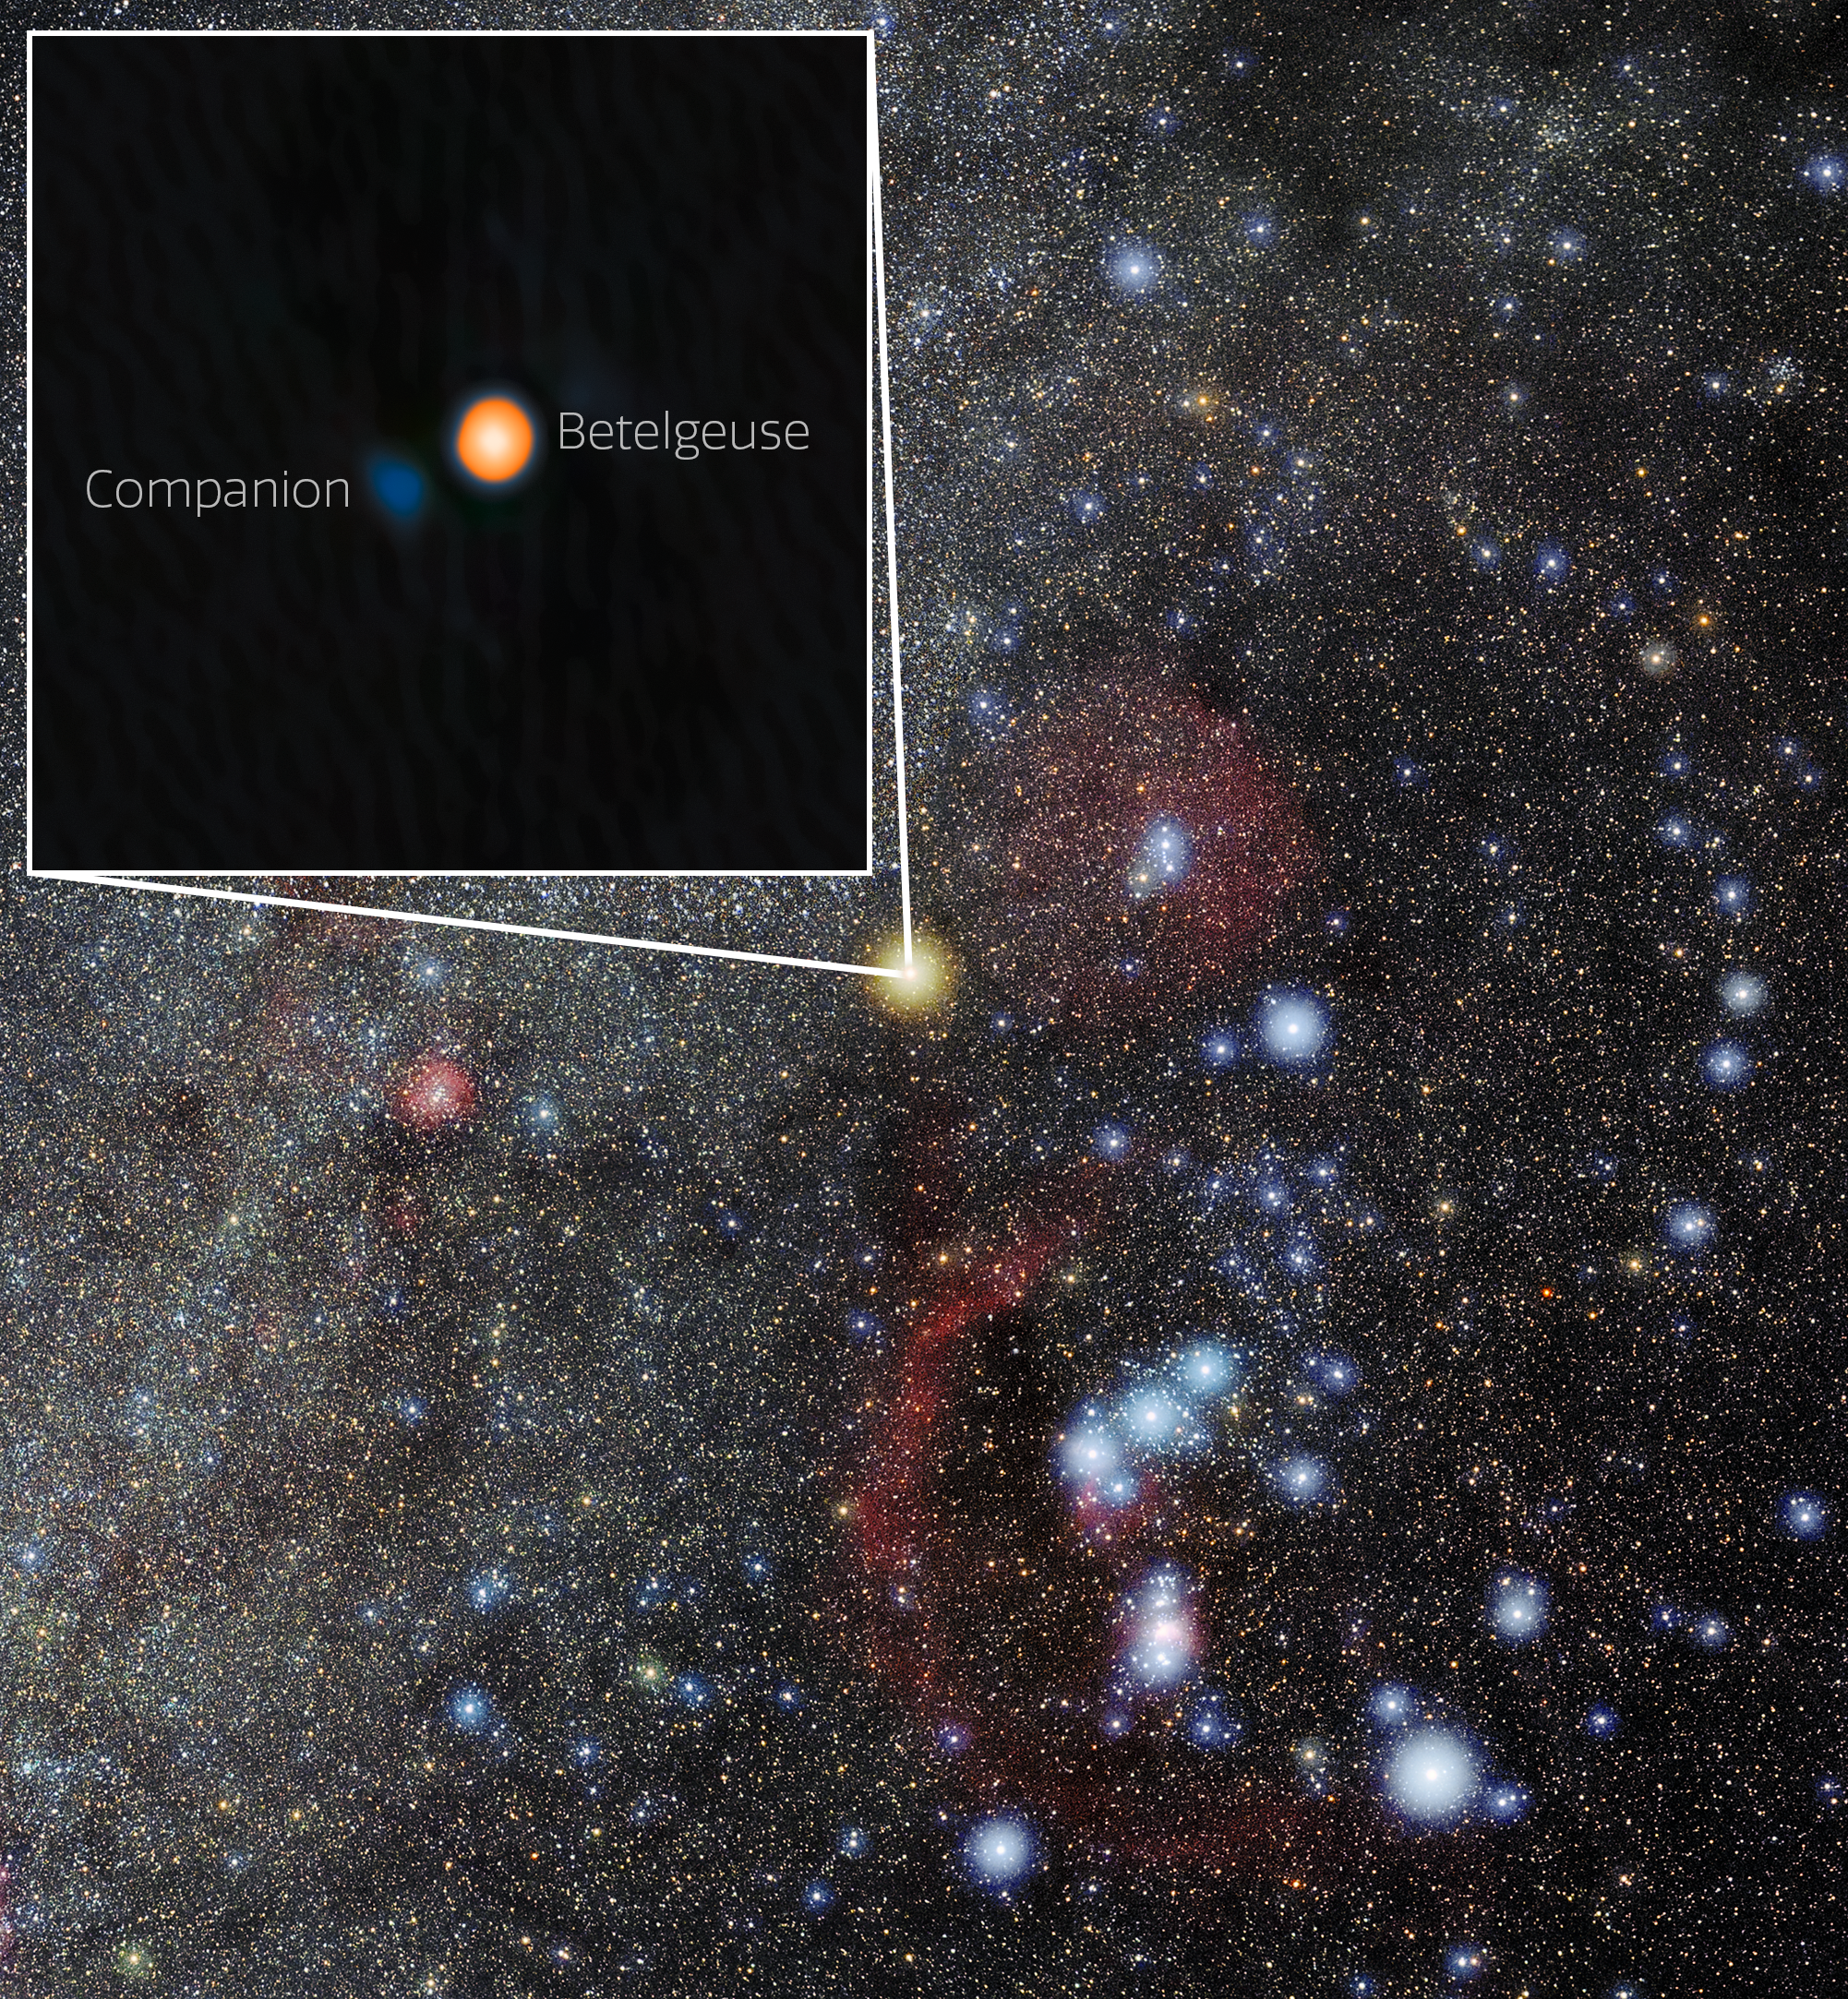

Betelgeuse and Its Stellar Companion in Orion

Using the NASA-NSF-funded ‘Alopeke instrument on the Gemini North telescope, one half of the International Gemini Observatory, partly funded by the U.S. National Science Foundation (NSF) and operated by NSF NOIRLab, astronomers have discovered a companion star in an incredibly tight orbit around Betelgeuse. This discovery answers the millennia-old question of why this famous star experiences a roughly six-year-long periodic change in its brightness, and provides insight into the physical mechanisms behind other variable red supergiants. The companion star appears blue here because, based on the team’s analysis, it is likely an A- or B-type star, both of which are blue-white due to their high temperatures.

‘Alopeke is funded by the NASA-NSF Exoplanet Observational Research Program (NN-EXPLORE).

Credit: International Gemini Observatory/NOIRLab/NSF/AURAImage Processing: M. Zamani (NSF NOIRLab)